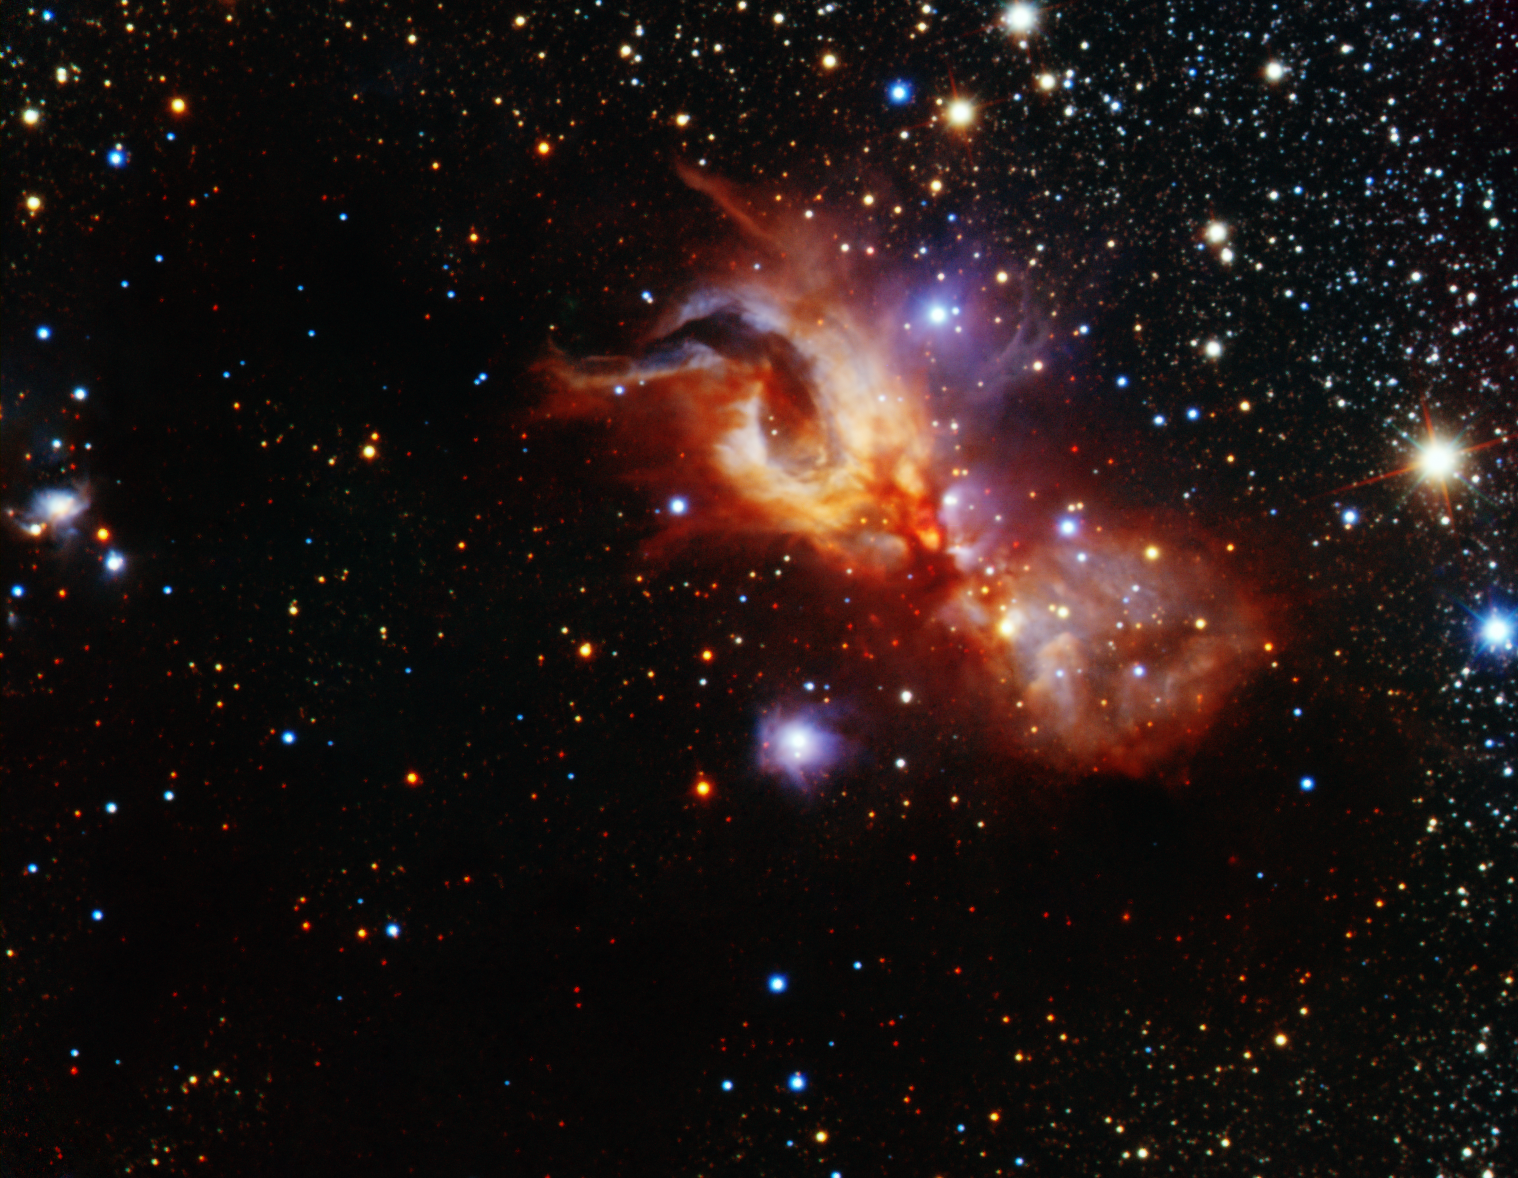

Reflection Nebula GGD 27

Reflection nebula GGD 27 revealing the chaotic and messy environment of a stellar nursery. This near-infrared image was obtained using FLAMINGOS-2, the infrared imager and spectrograph on the Gemini South telescope in Chile. Image Credit: Gemini Observatory/AURA. An image release by the Gemini Observatory offers a deep, revealing view into an active stellar nursery. The infrared view peels back layers of obscuring gas and dust to unshroud the inner workings of star formation – and the chaos that accompanies the beautifully messy process of starbirth. In the direction of the constellation of Sagittarius, some 5,500 light-years away in the southern Milky Way, is a chaotic caldron of stellar birth known as GGD 27. While such stellar nurseries are sprinkled liberally throughout our Milky Way Galaxy, GGD 27 presents an especially compelling snapshot of stellar birth. At first glance it looks like chaos. However, this seemingly random cloud of gas and dust is home to several nascent stars interacting in complex, but predictable ways. Millions of years from now the prenatal cloud of gas and dust will disperse and a cluster of stars will emerge much like a butterfly from its chrysalis. Until then this beautiful cloud will slowly (by human standards) evolve and allow astronomers to explore the complex process of star birth. The new infrared Gemini image peers deep into GGD 27 where a massive developing star (called a protostar) dominates the central region of the nebula. Identified as GGD 27-ILL this future star already glows several thousand times brighter than our Sun and powers a bipolar outflow where gas streams away at supersonic speeds propelled by intense magnetic fields. Other forming stars in the area complicate the scene while adding to its beauty. See Image Release for details Technical Details: It is a color composite made using four filters: Y (blue), J (cyan), H (green), and Ks (red). The total integration (exposure time) for all filters is just over one hour. The image is 4.6 x 3.5 arcminutes in size and is rotated 35 degrees clockwise from North is up and East is to the left.

Credit: International Gemini Observatory/AURA